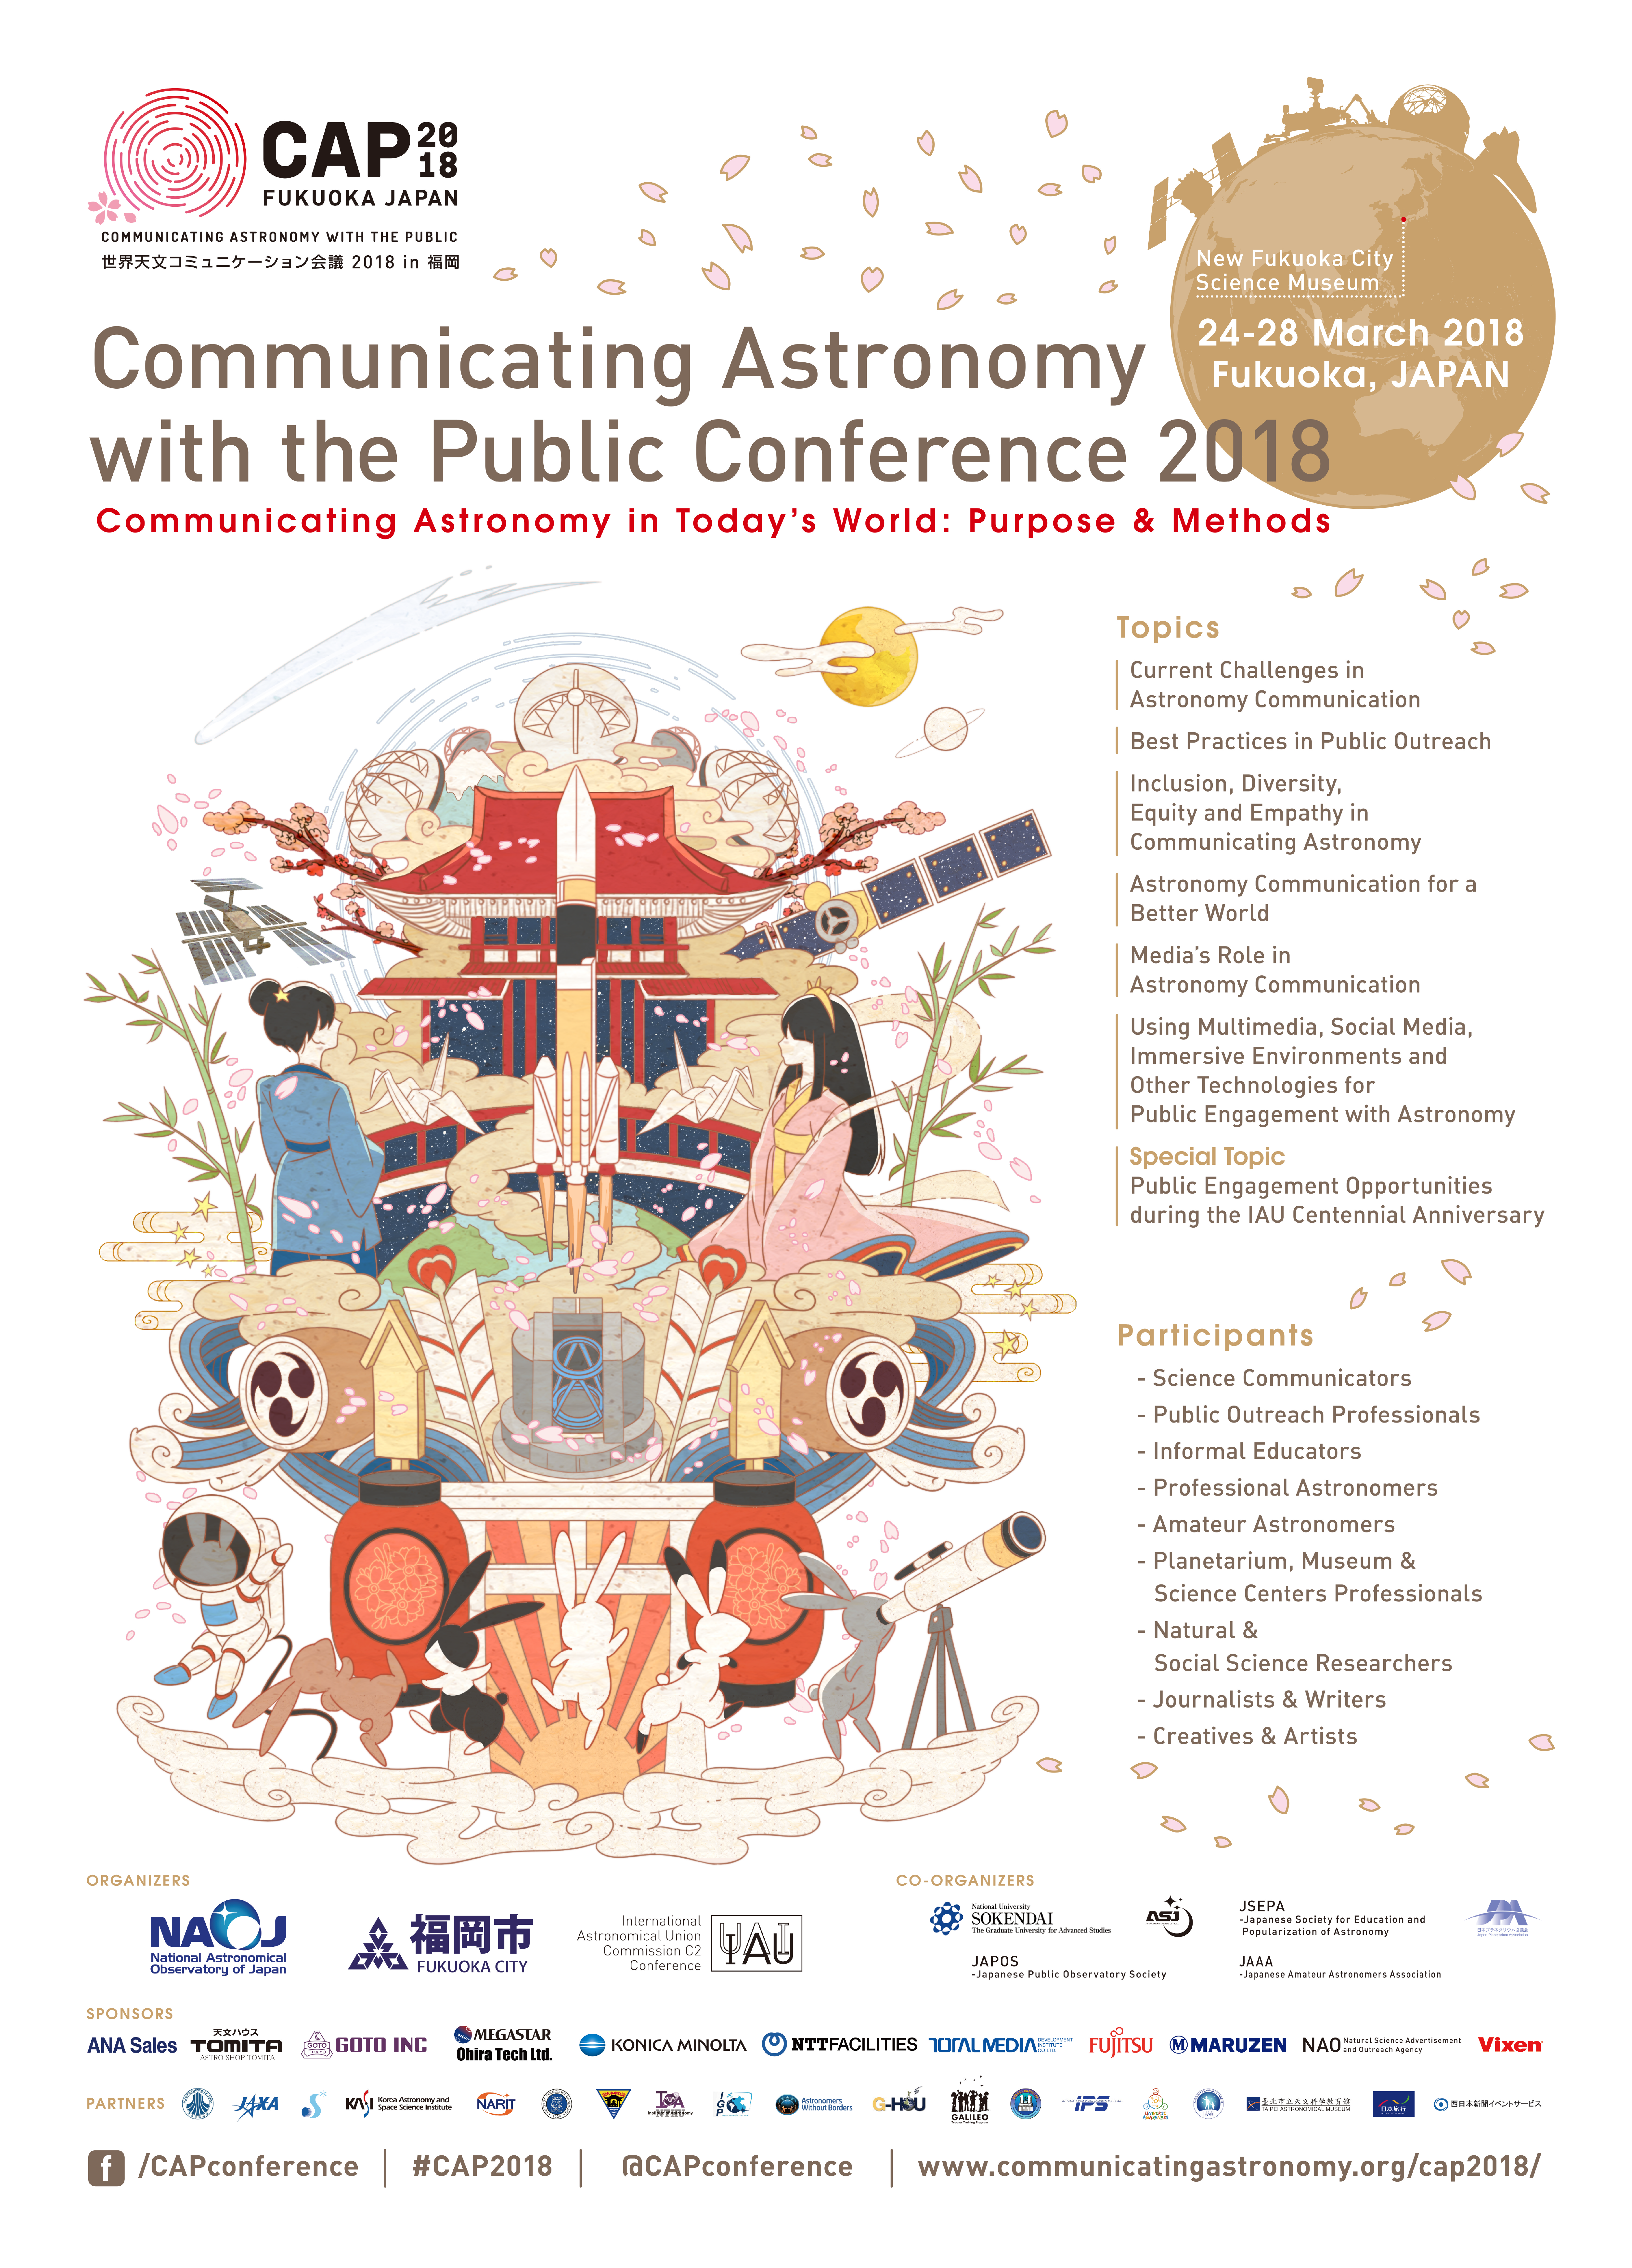

CAP2018 poster

Poster for the Communicating Astronomy with the Public Conference 2018. More information about the conference is on the website: https://www.communicatingastronomy.org/cap2018/

Credit: IAU